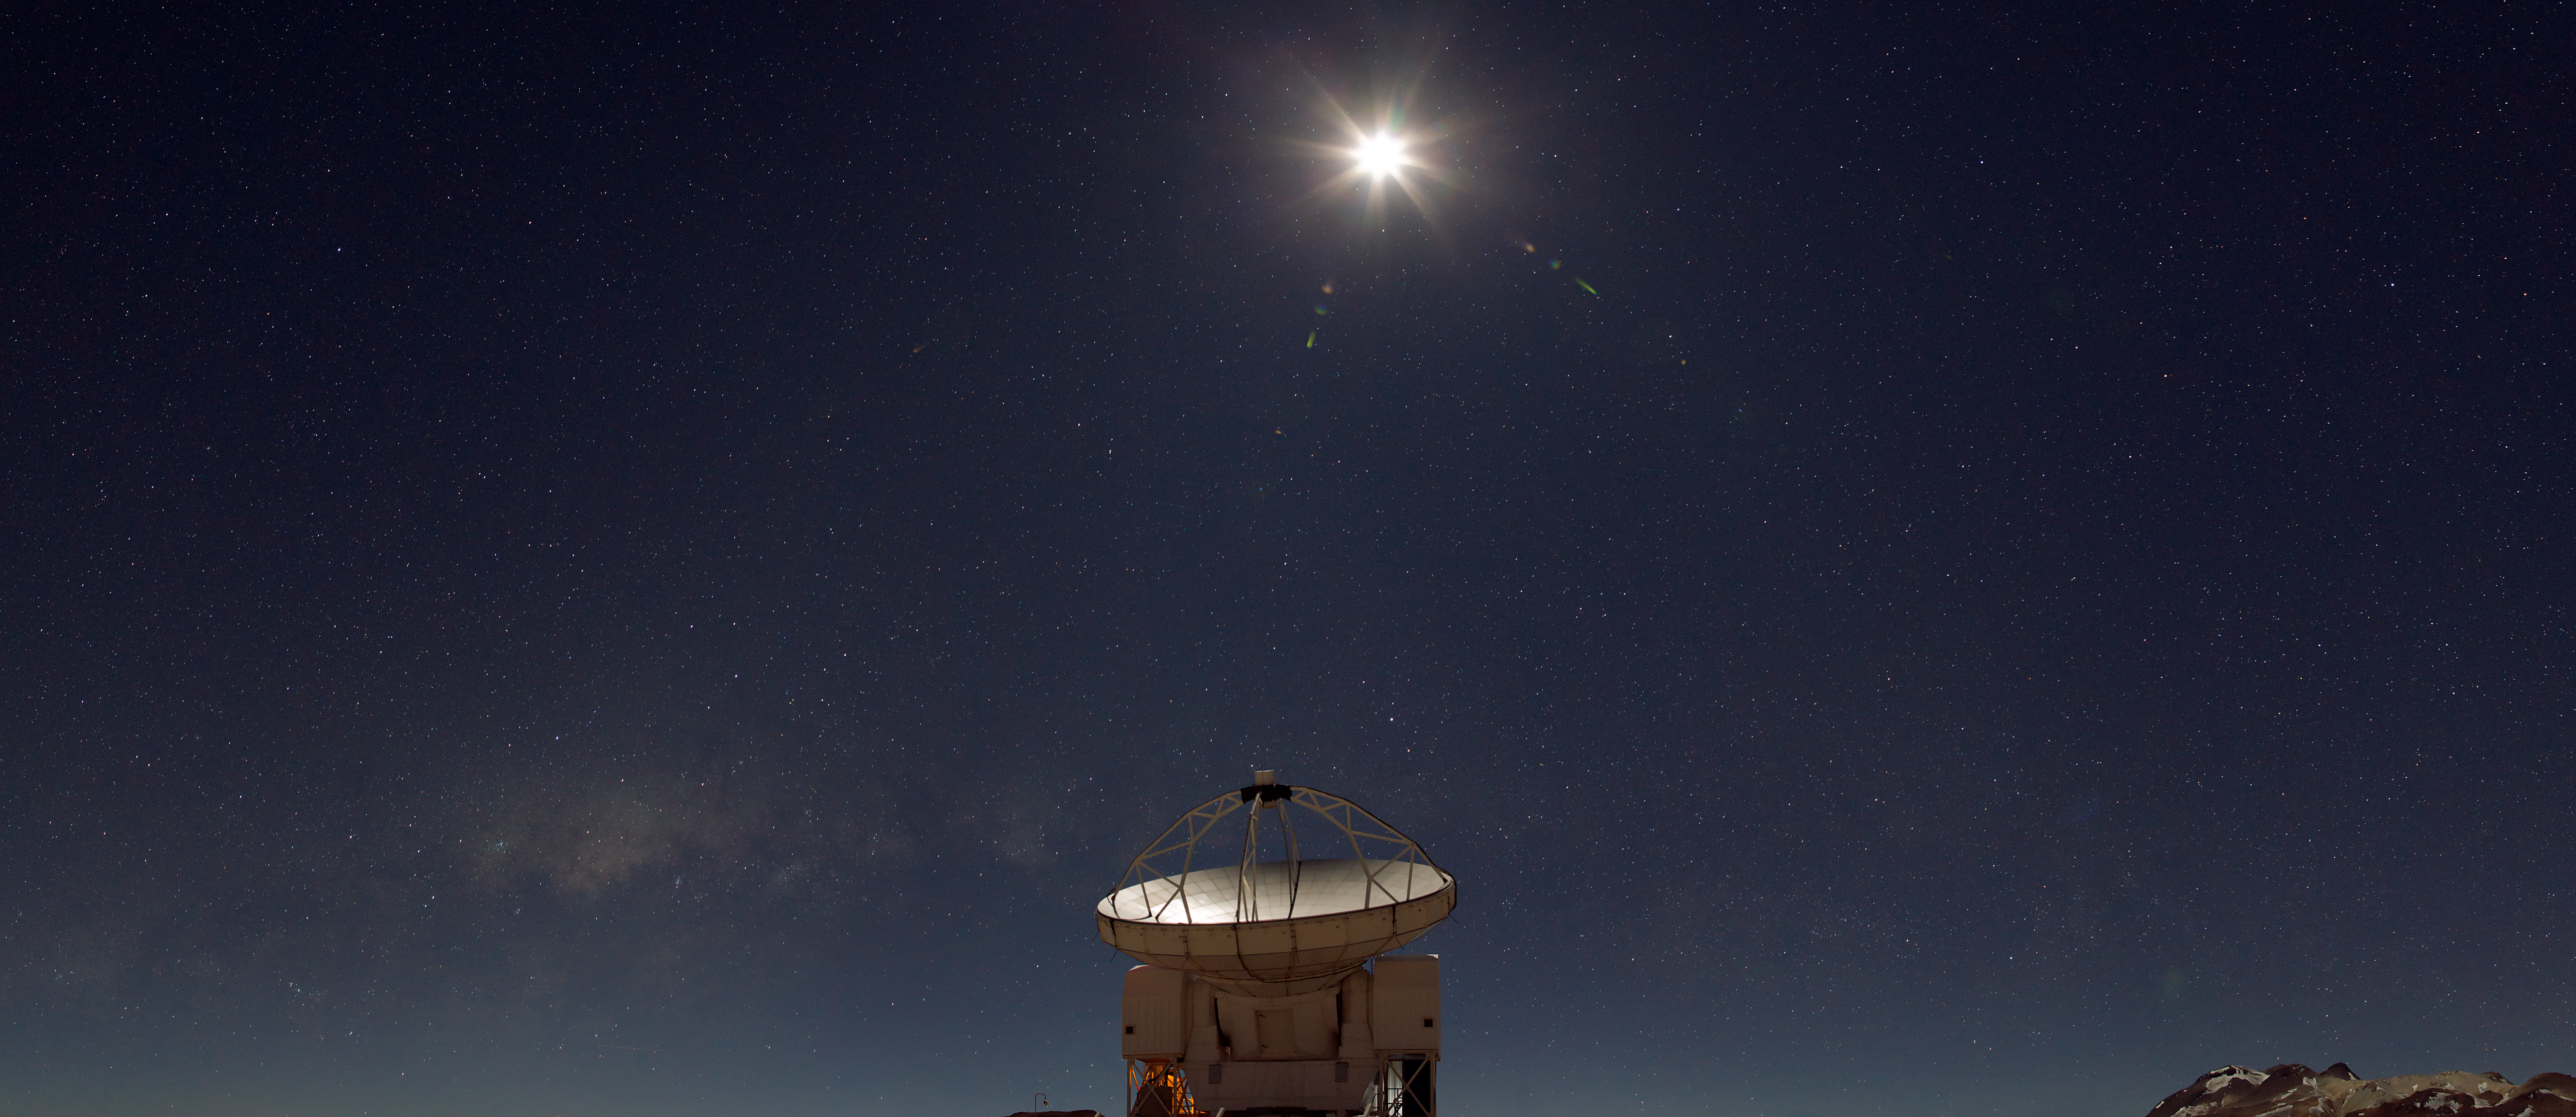

APEX panorama

Panoramic view of ESO's Atacama Pathfinder Experiment telescope (APEX).

Credit: ESO/B. Tafreshi (twanight.org)